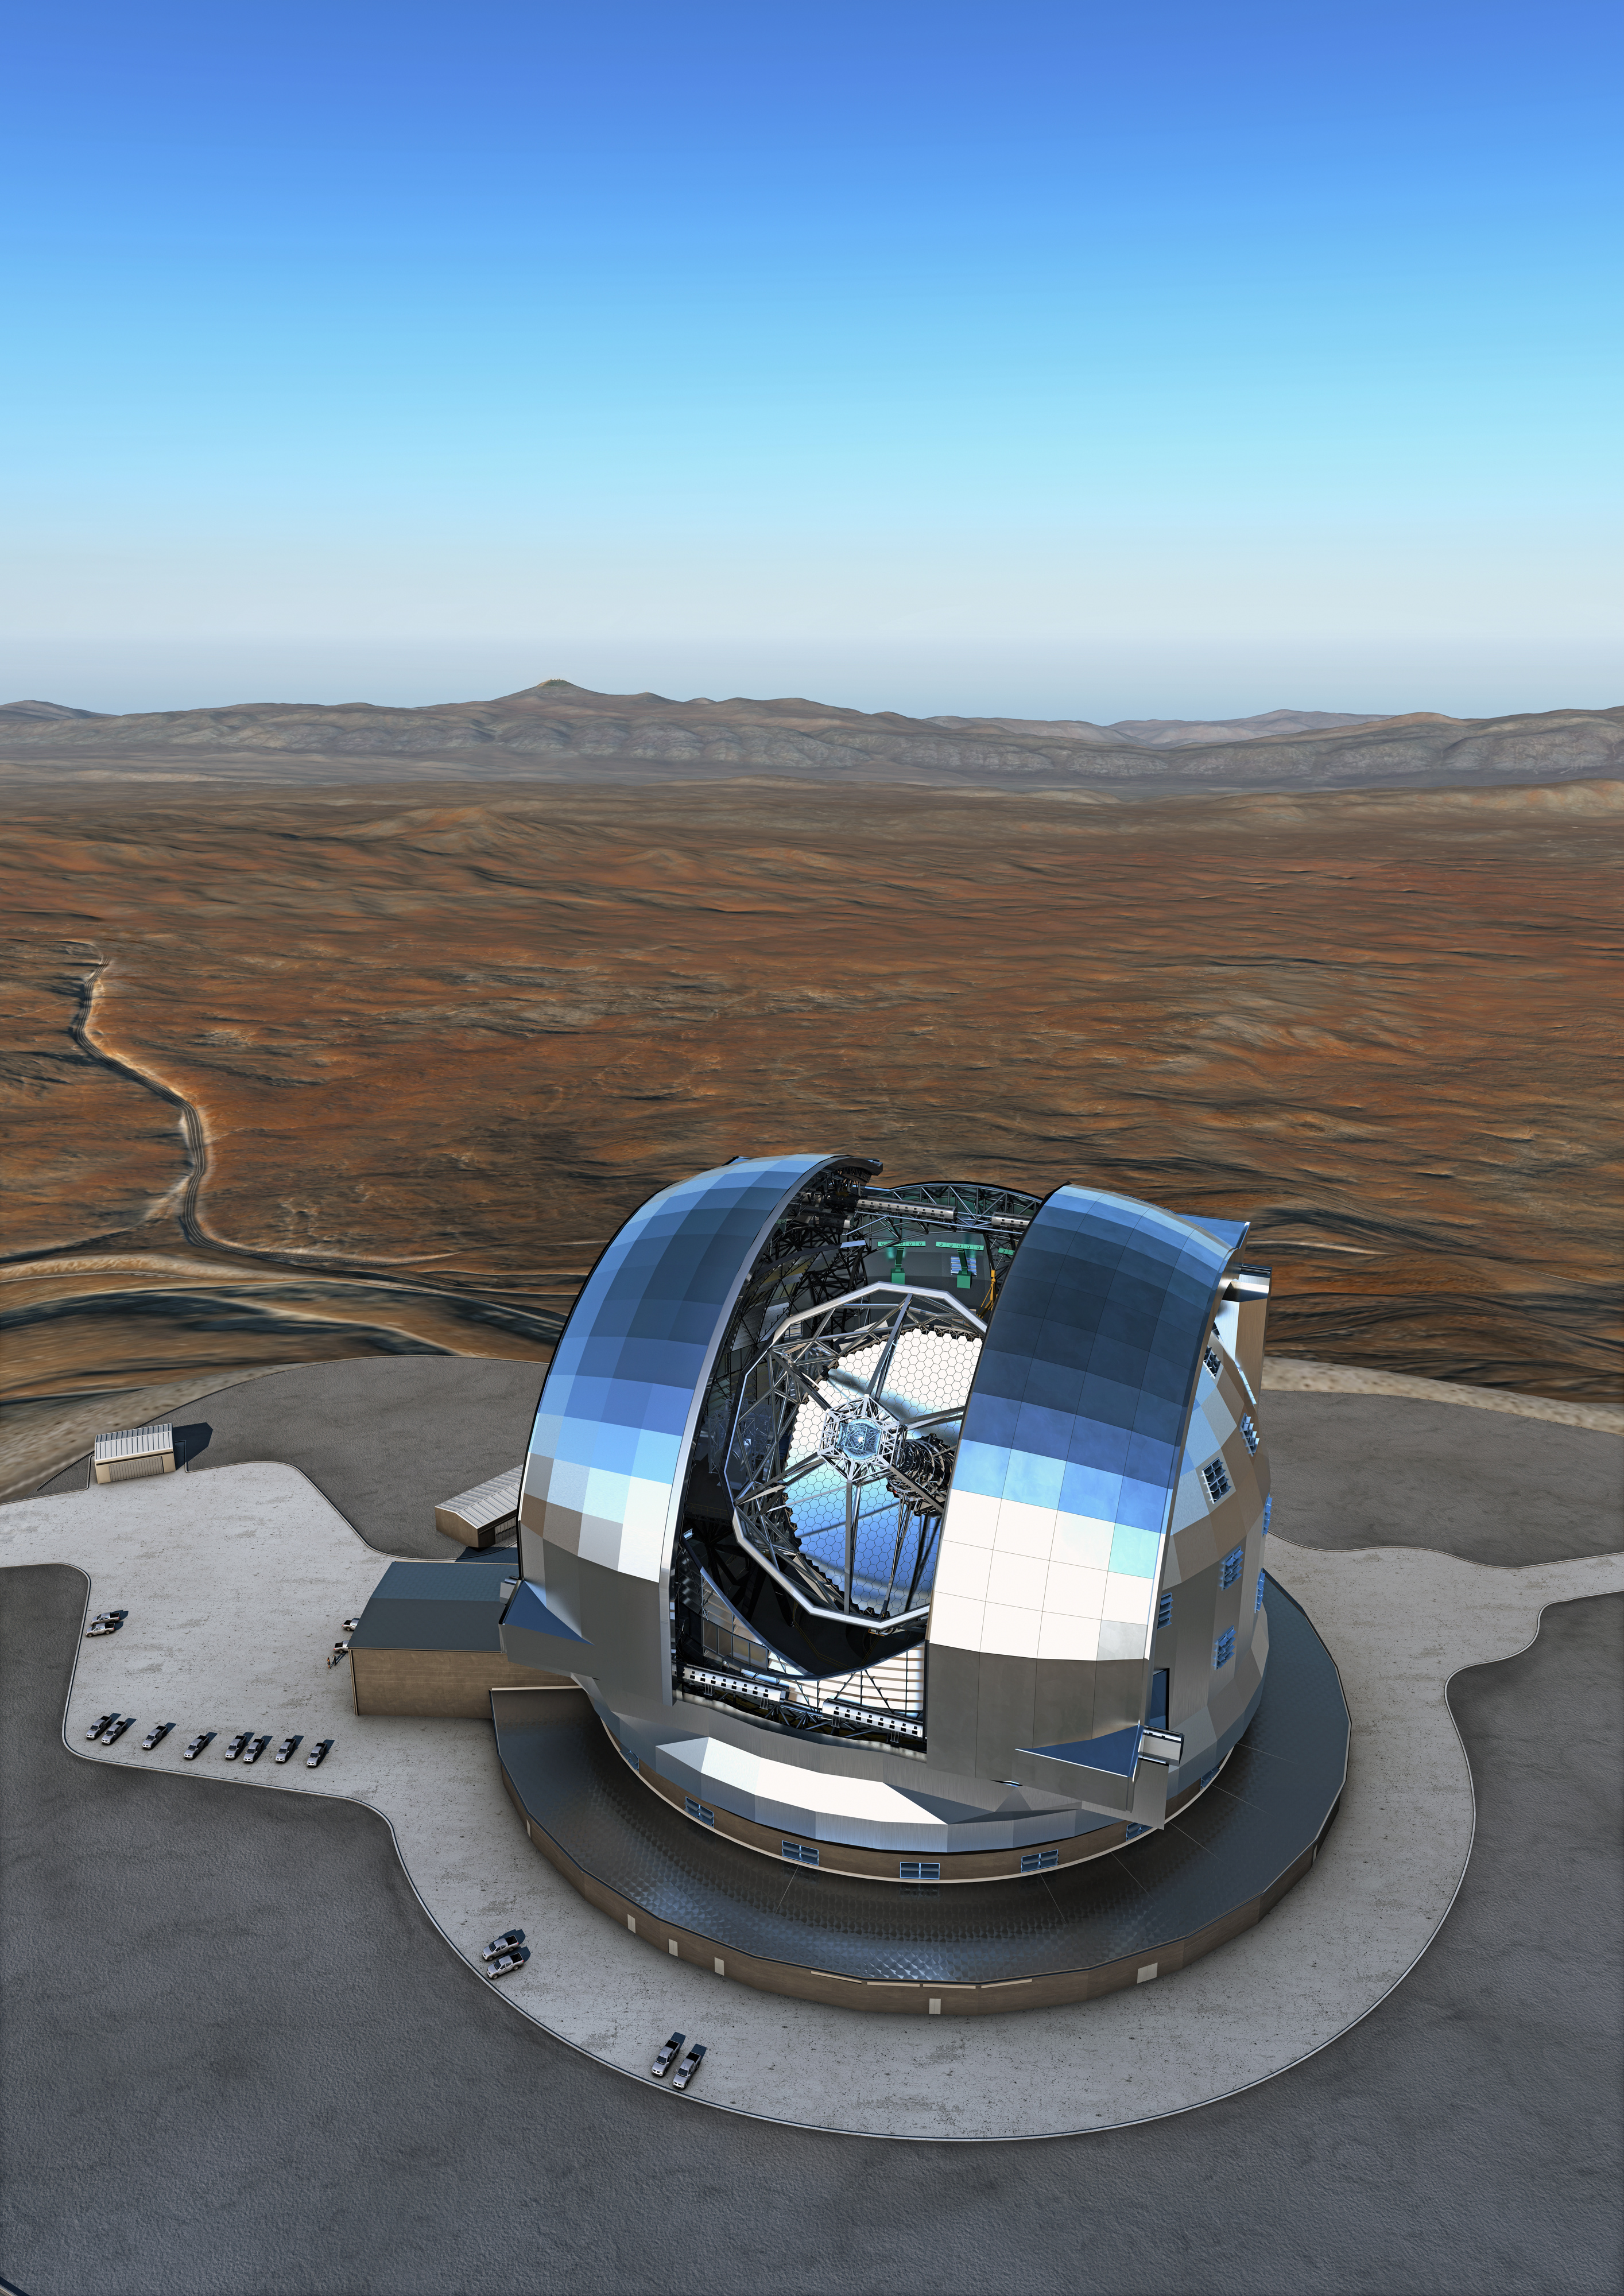

ELT and the Paranal Observatory

An artist's rendering of the Extremely Large Telescope (ELT) in the Chilean Atacama Desert. In the distance, ESO's Paranal Observatory sits atop the Cerro Paranal mountain. The design for the ELT shown here is preliminary.

Credit: ESO/L. Calçada